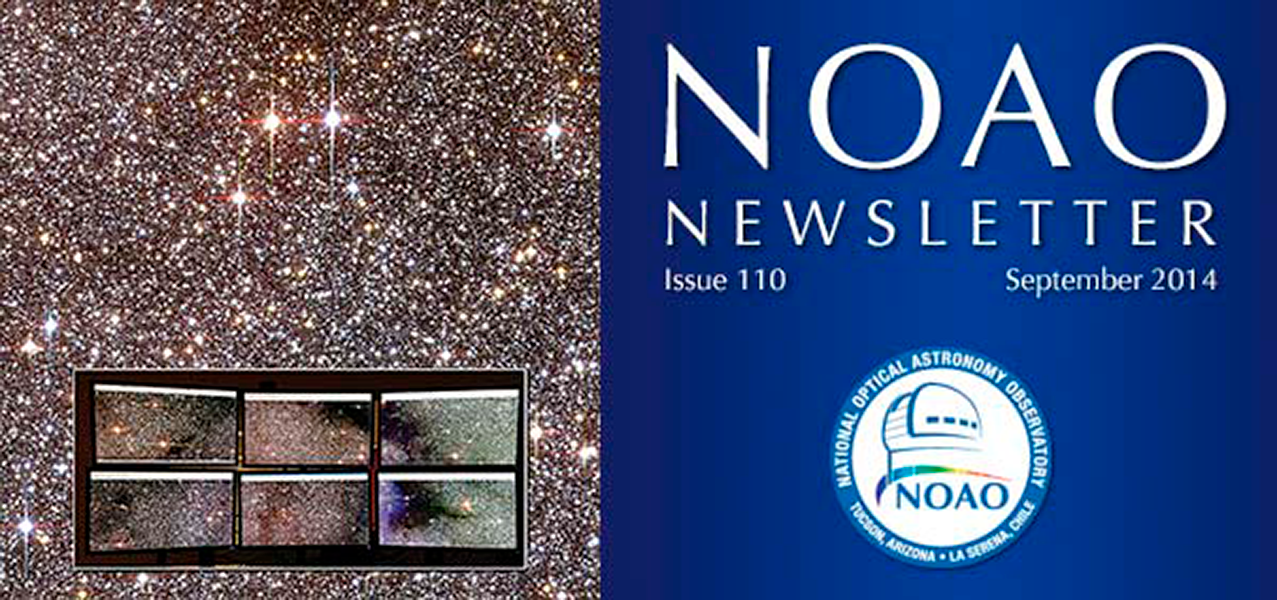

September 2014NOAO Newsletter

The September 2014 NOAO Newsletter is online and ready to download. This issue includes information pertaining to the 2015A Call for Proposals, which are due September 25, 2014. On the Cover The cover shows an 8 × 9 arcminutes image of a portion of the Milky Way galactic bulge, obtained as part of the Blanco DECam Bulge Survey (BDBS) using the Dark Energy Camera (DECam) on the CTIO Blanco 4-m telescope. In this image, red, green, and blue (RGB) pixels correspond to DECam’s Y, z and i filters, respectively. The inset image shows the 2 × 3 array of monitors at the “observer2” workstation in the Blanco control room. The six chips shown here represent only 10% of the camera’s field of view.

Credit: NOIRLab